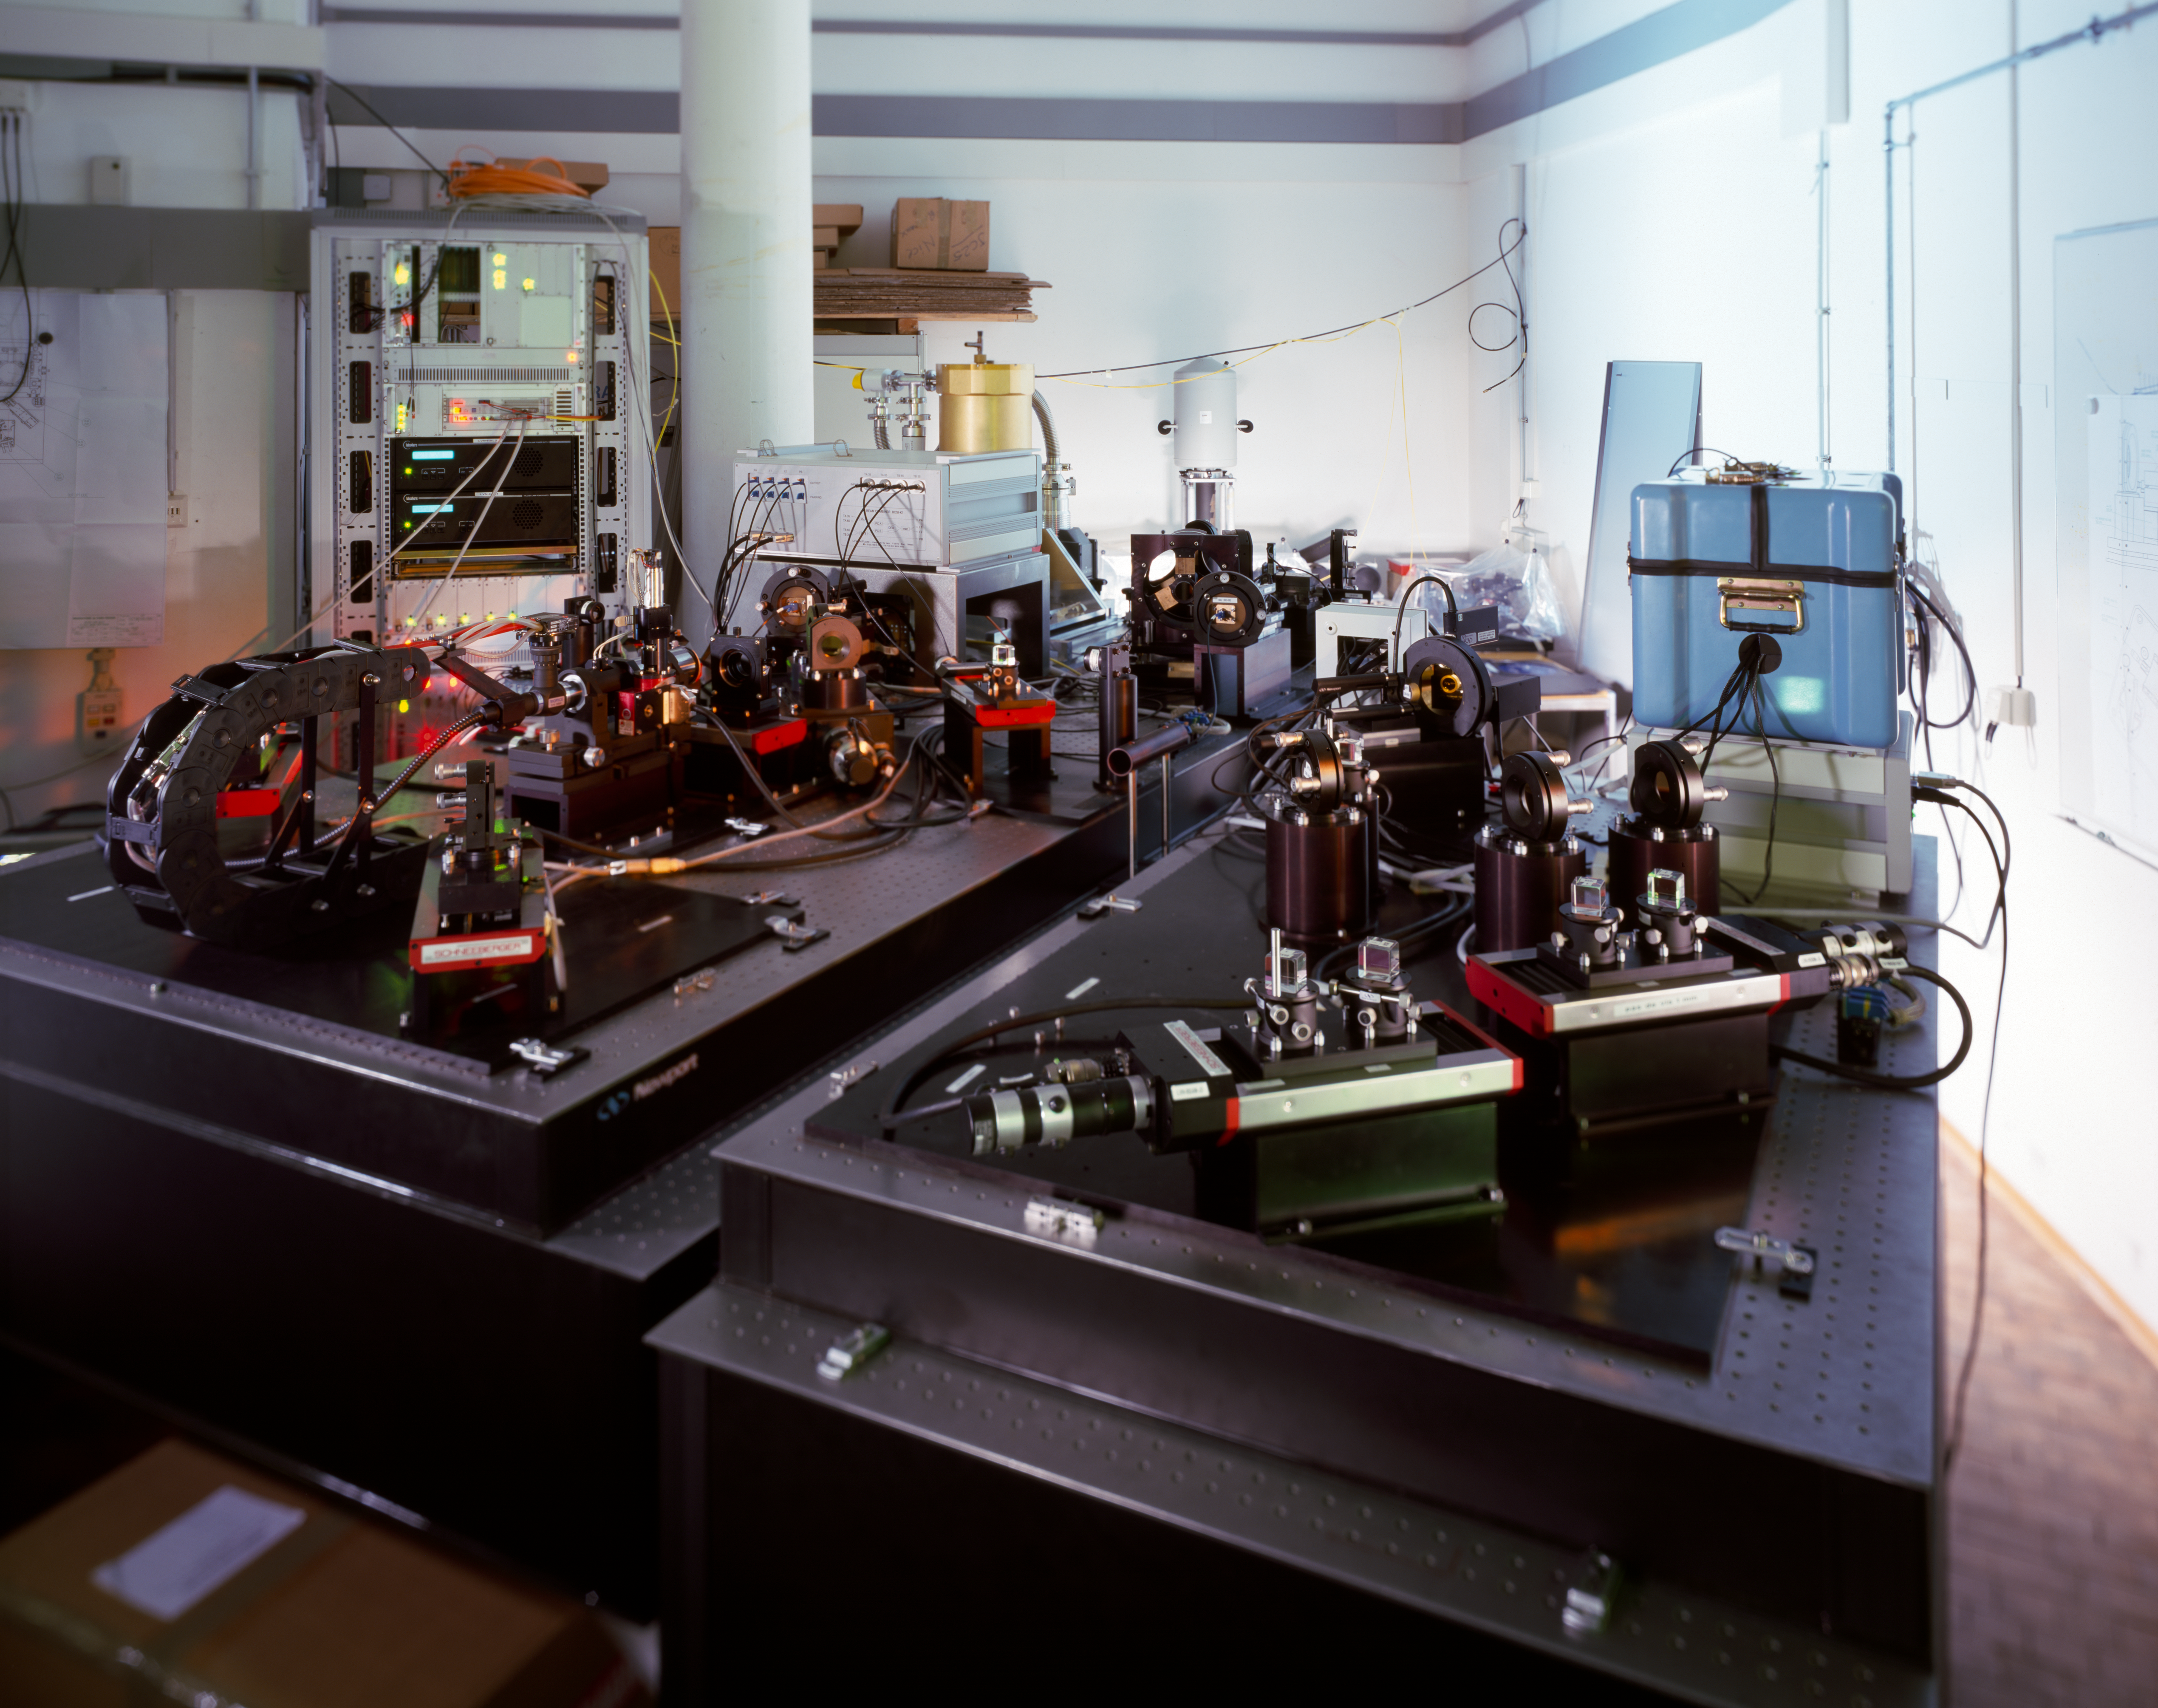

VLT1 02 – Dez2000

This image shows VINCI (VLT INterferometer Commissioning Instrument), the "test camera" of the Very Large Telescope Interferometer (VLTI), and LEONARDO, its calibration source. VINCI was used at the very beginning of the VLTI to test and commission the facility before the arrival of the official instruments AMBER and MIDI. It was able to combine the light of 2 telescopes (AT or UT) and measure accurately the obtained interference fringes.

The picture was taken during the tests in Europe in one of ESO's Garching laboratories before shipment to Paranal.

The right table is occupied by LEONARDO. The black body source is in the insulated blue box. The left table is occupied by VINCI itself. Its core is the fibered beam combiner called MONA (the grey box with 8 optical fibers) and the infrared camera LISA (the gold cryogenic tank behind MONA).

Credit: ESO